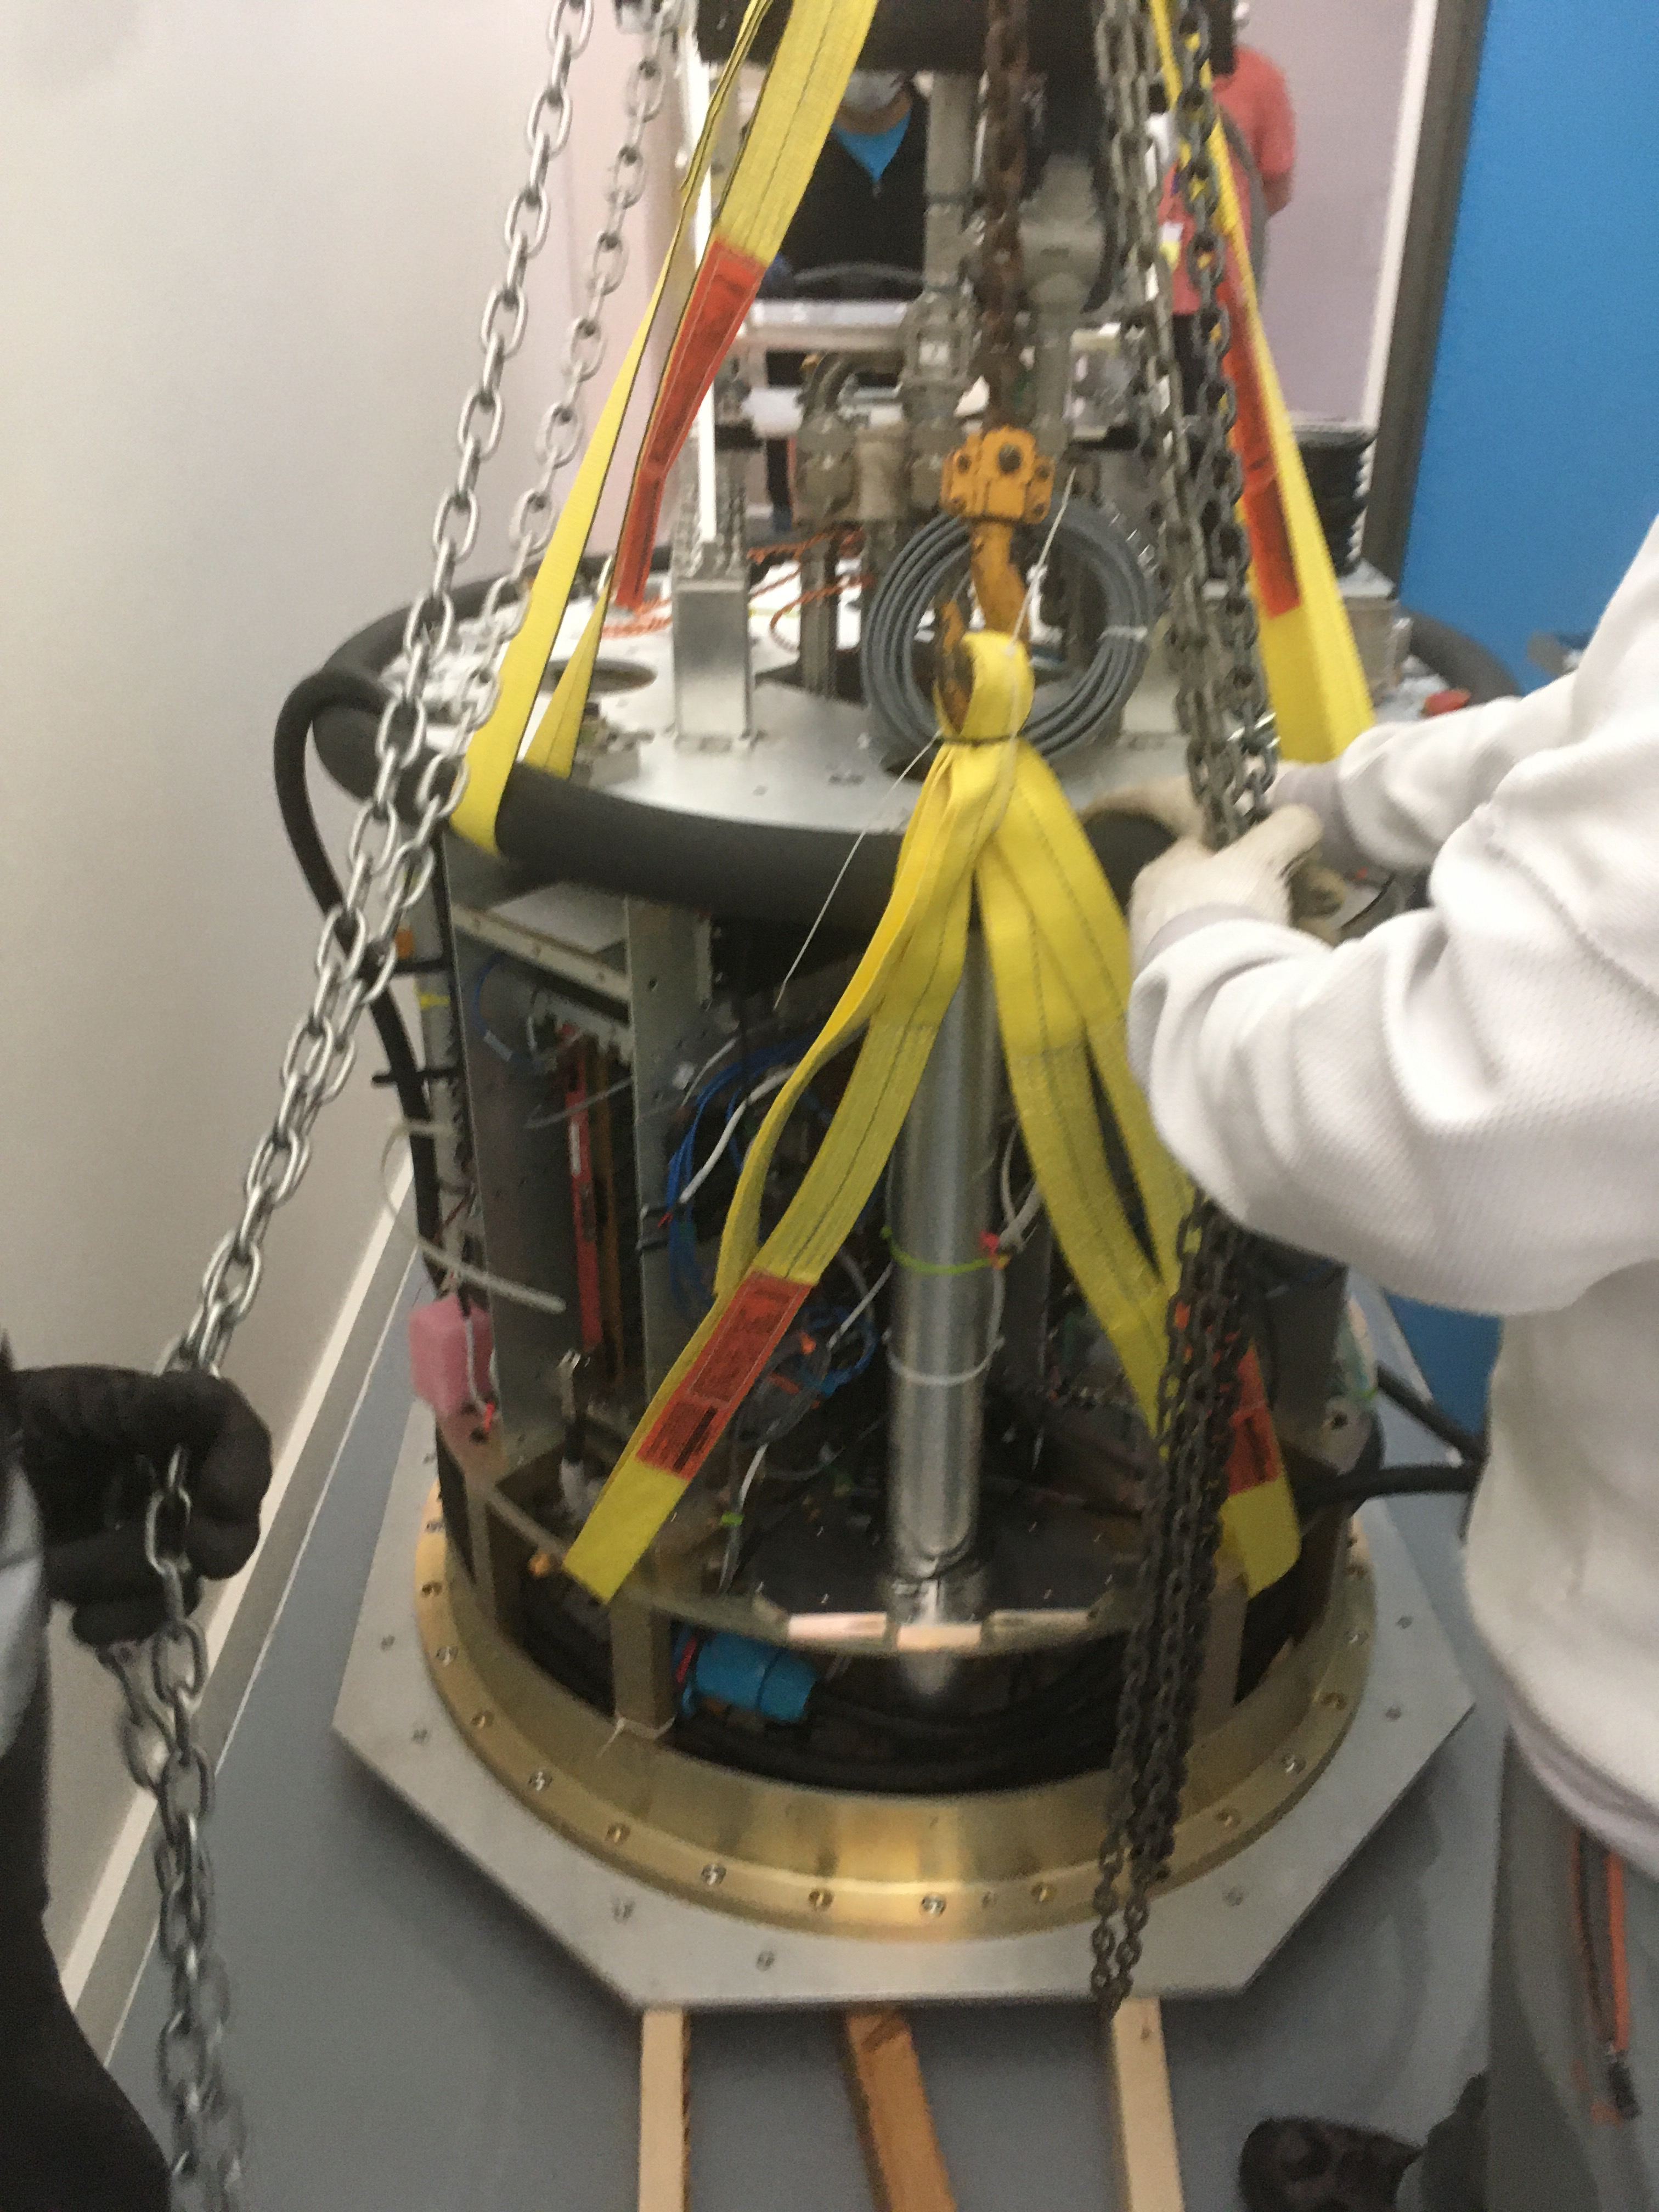

ComCam in La Serena

The Rubin Observatory Commissioning Camera (ComCam) shipped from Tucson, AZ, on March 16th and arrived safely in Chile in early April. Because of the summit construction shutdown (due to safety concerns about COVID-19 pandemic), the ComCam team set up an instrument lab at the AURA Base Facility in La Serena in order to confirm that ComCam had arrived undamaged. There was some extra space in the Base Facility Data Center server room for the temporary lab—this solution ensured plenty of isolated space for working, but also made network connectivity to the ComCam and other observatory servers relatively straightforward

Credit: Rubin Observatory/NSF/AURA